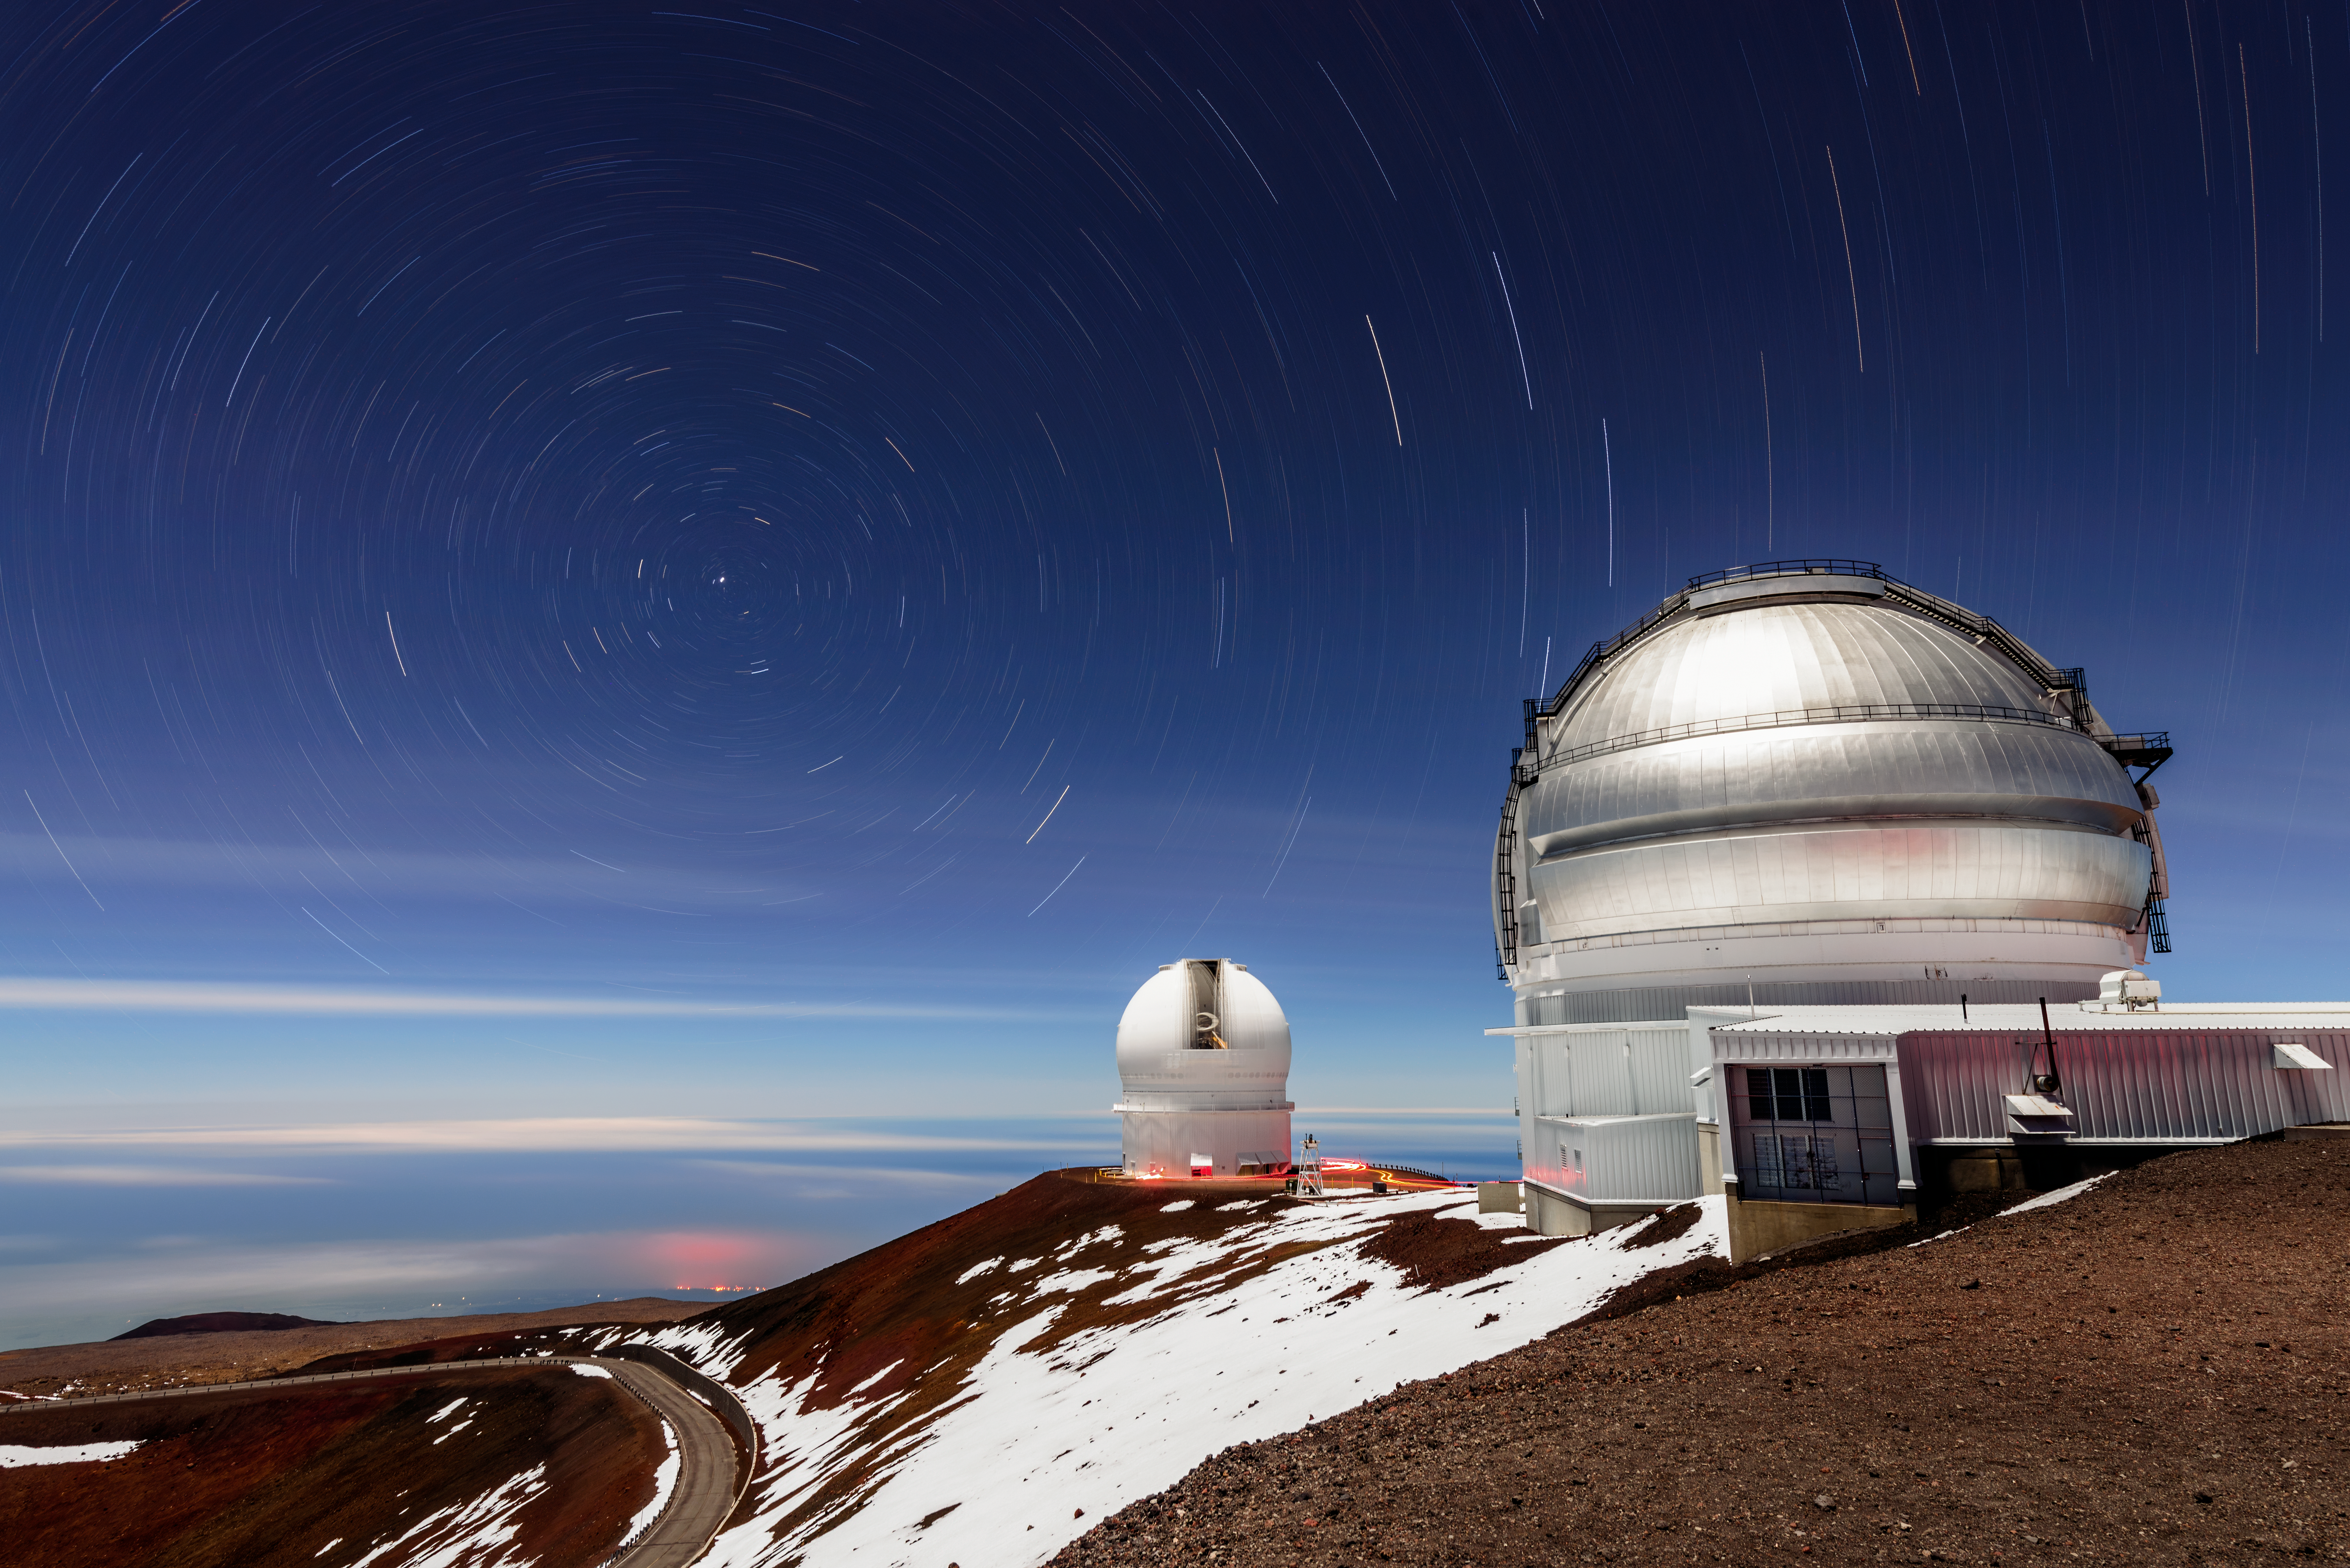

A Whirlpool of Stars

Gemini North, one of the pair of telescopes that make up the international Gemini Observatory, a Program of NSF NOIRLab, stands in the foreground of this image with the Canada-France-Hawaii Telescope in the background. The domes appear poised to leap into the swirling blue of the sky. The whirlpool of stellar streaks is an illusion, however, known to astrophotographers as star trails.

Just as the Sun progresses across the sky during the daytime, the Moon and stars progress across the sky at night. In both cases the reason is the same — the rotation of the Earth on its own axis. By observing the sky for an extended period of time, the paths of the stars are revealed. Here, the stars circle a single point in the sky, because the photographer angled his camera towards the north celestial pole.

Credit: International Gemini Observatory/NOIRLab/NSF/AURA/J. Chu